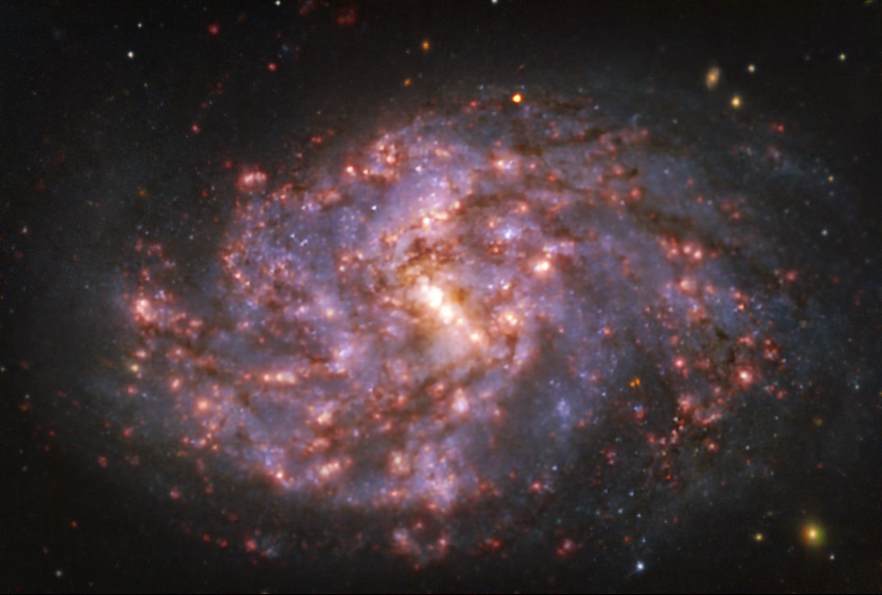

Warm gas clouds and stars in NGC 1087 mapped with MUSE on ESO’s VLT

This image of the nearby galaxy NGC 1087 was taken with the Multi-Unit Spectroscopic Explorer (MUSE) on ESO’s Very Large Telescope (VLT). The bright reddish glows map warm clouds of hydrogen (Hα), marking the presence of newly born stars, while the bluish regions (a combination of green, red and infrared filters) reveal the distribution of slightly older stars.

NGC 1087 is a spiral galaxy located approximately 80 million light-years from Earth in the constellation of Cetus.

The images were taken as part of the Physics at High Angular resolution in Nearby GalaxieS (PHANGS) project, which is making high-resolution observations of nearby galaxies with telescopes operating across the electromagnetic spectrum.

Credit: ESO/PHANGS